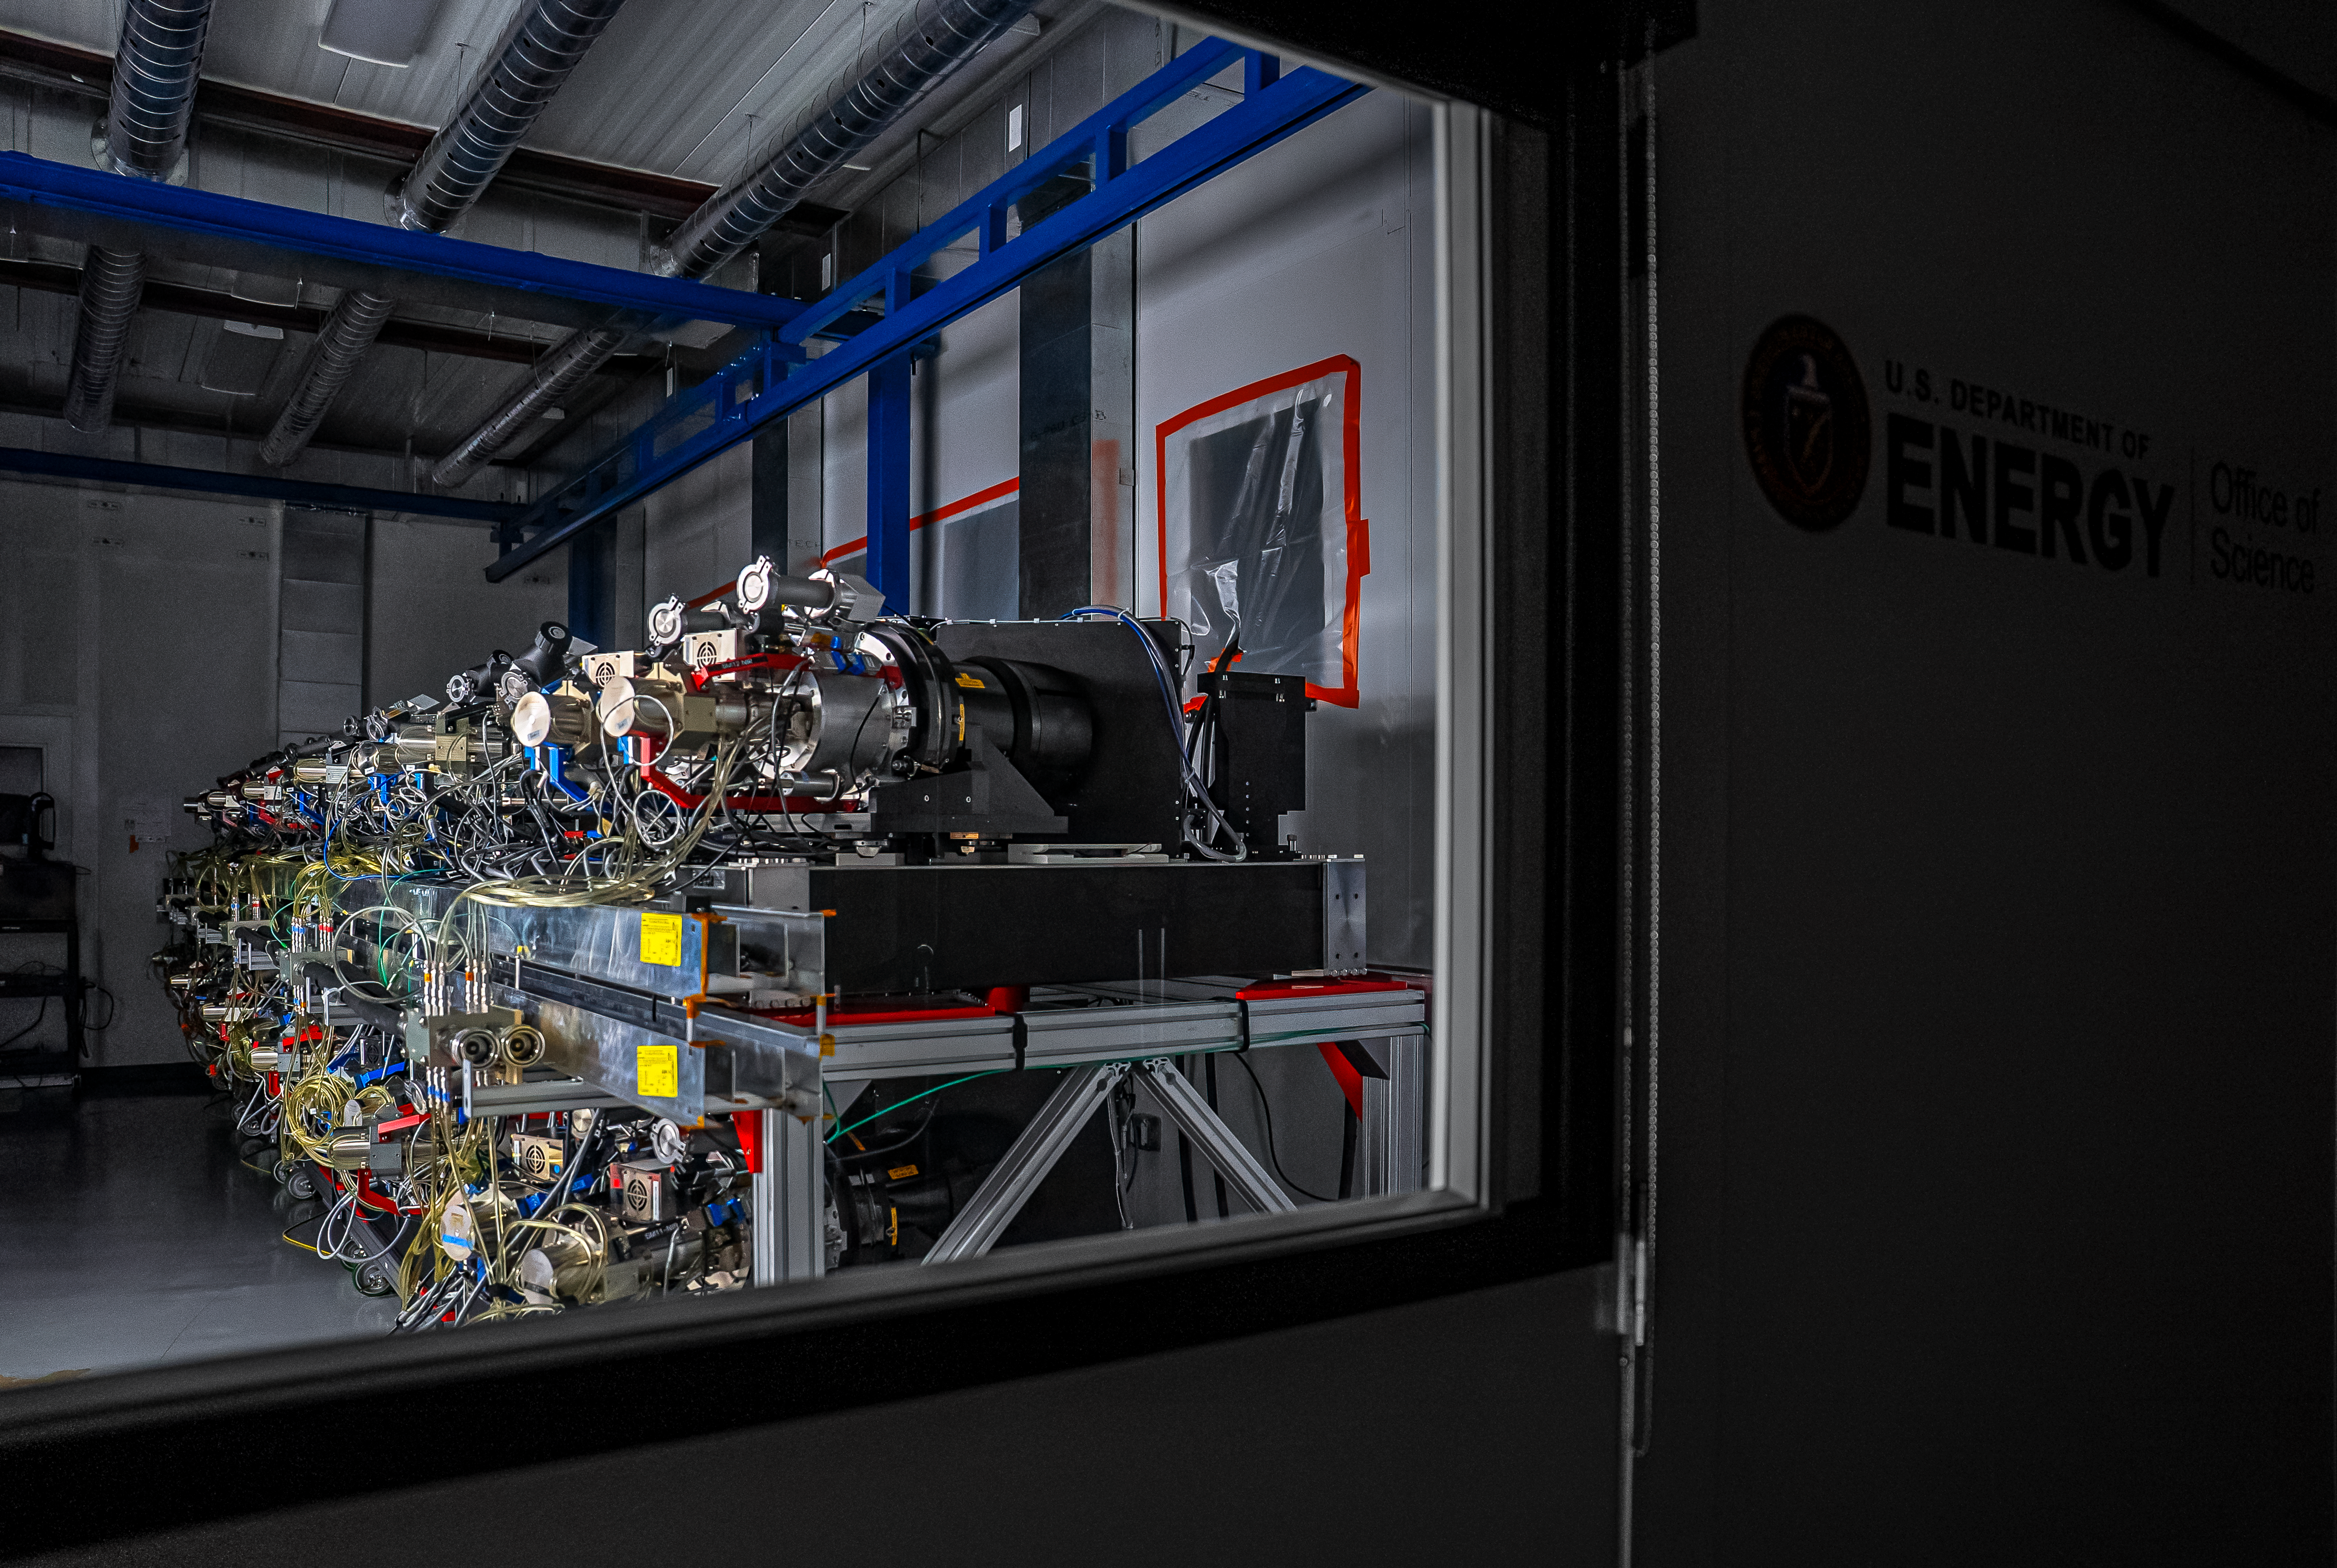

DESI Spectrograph Room

The room below the main floor of the U.S. National Science Foundation Nicholas U. Mayall 4-meter Telescope at Kitt Peak National Observatory, a Program of NSF NOIRLab, that hosts DESI’s 10 spectrographs. Image taken on 12 February 2025.

Credit: DESI Collaboration/DOE/KPNO/NOIRLab/NSF/AURA/M. Sargent (Berkeley Lab)